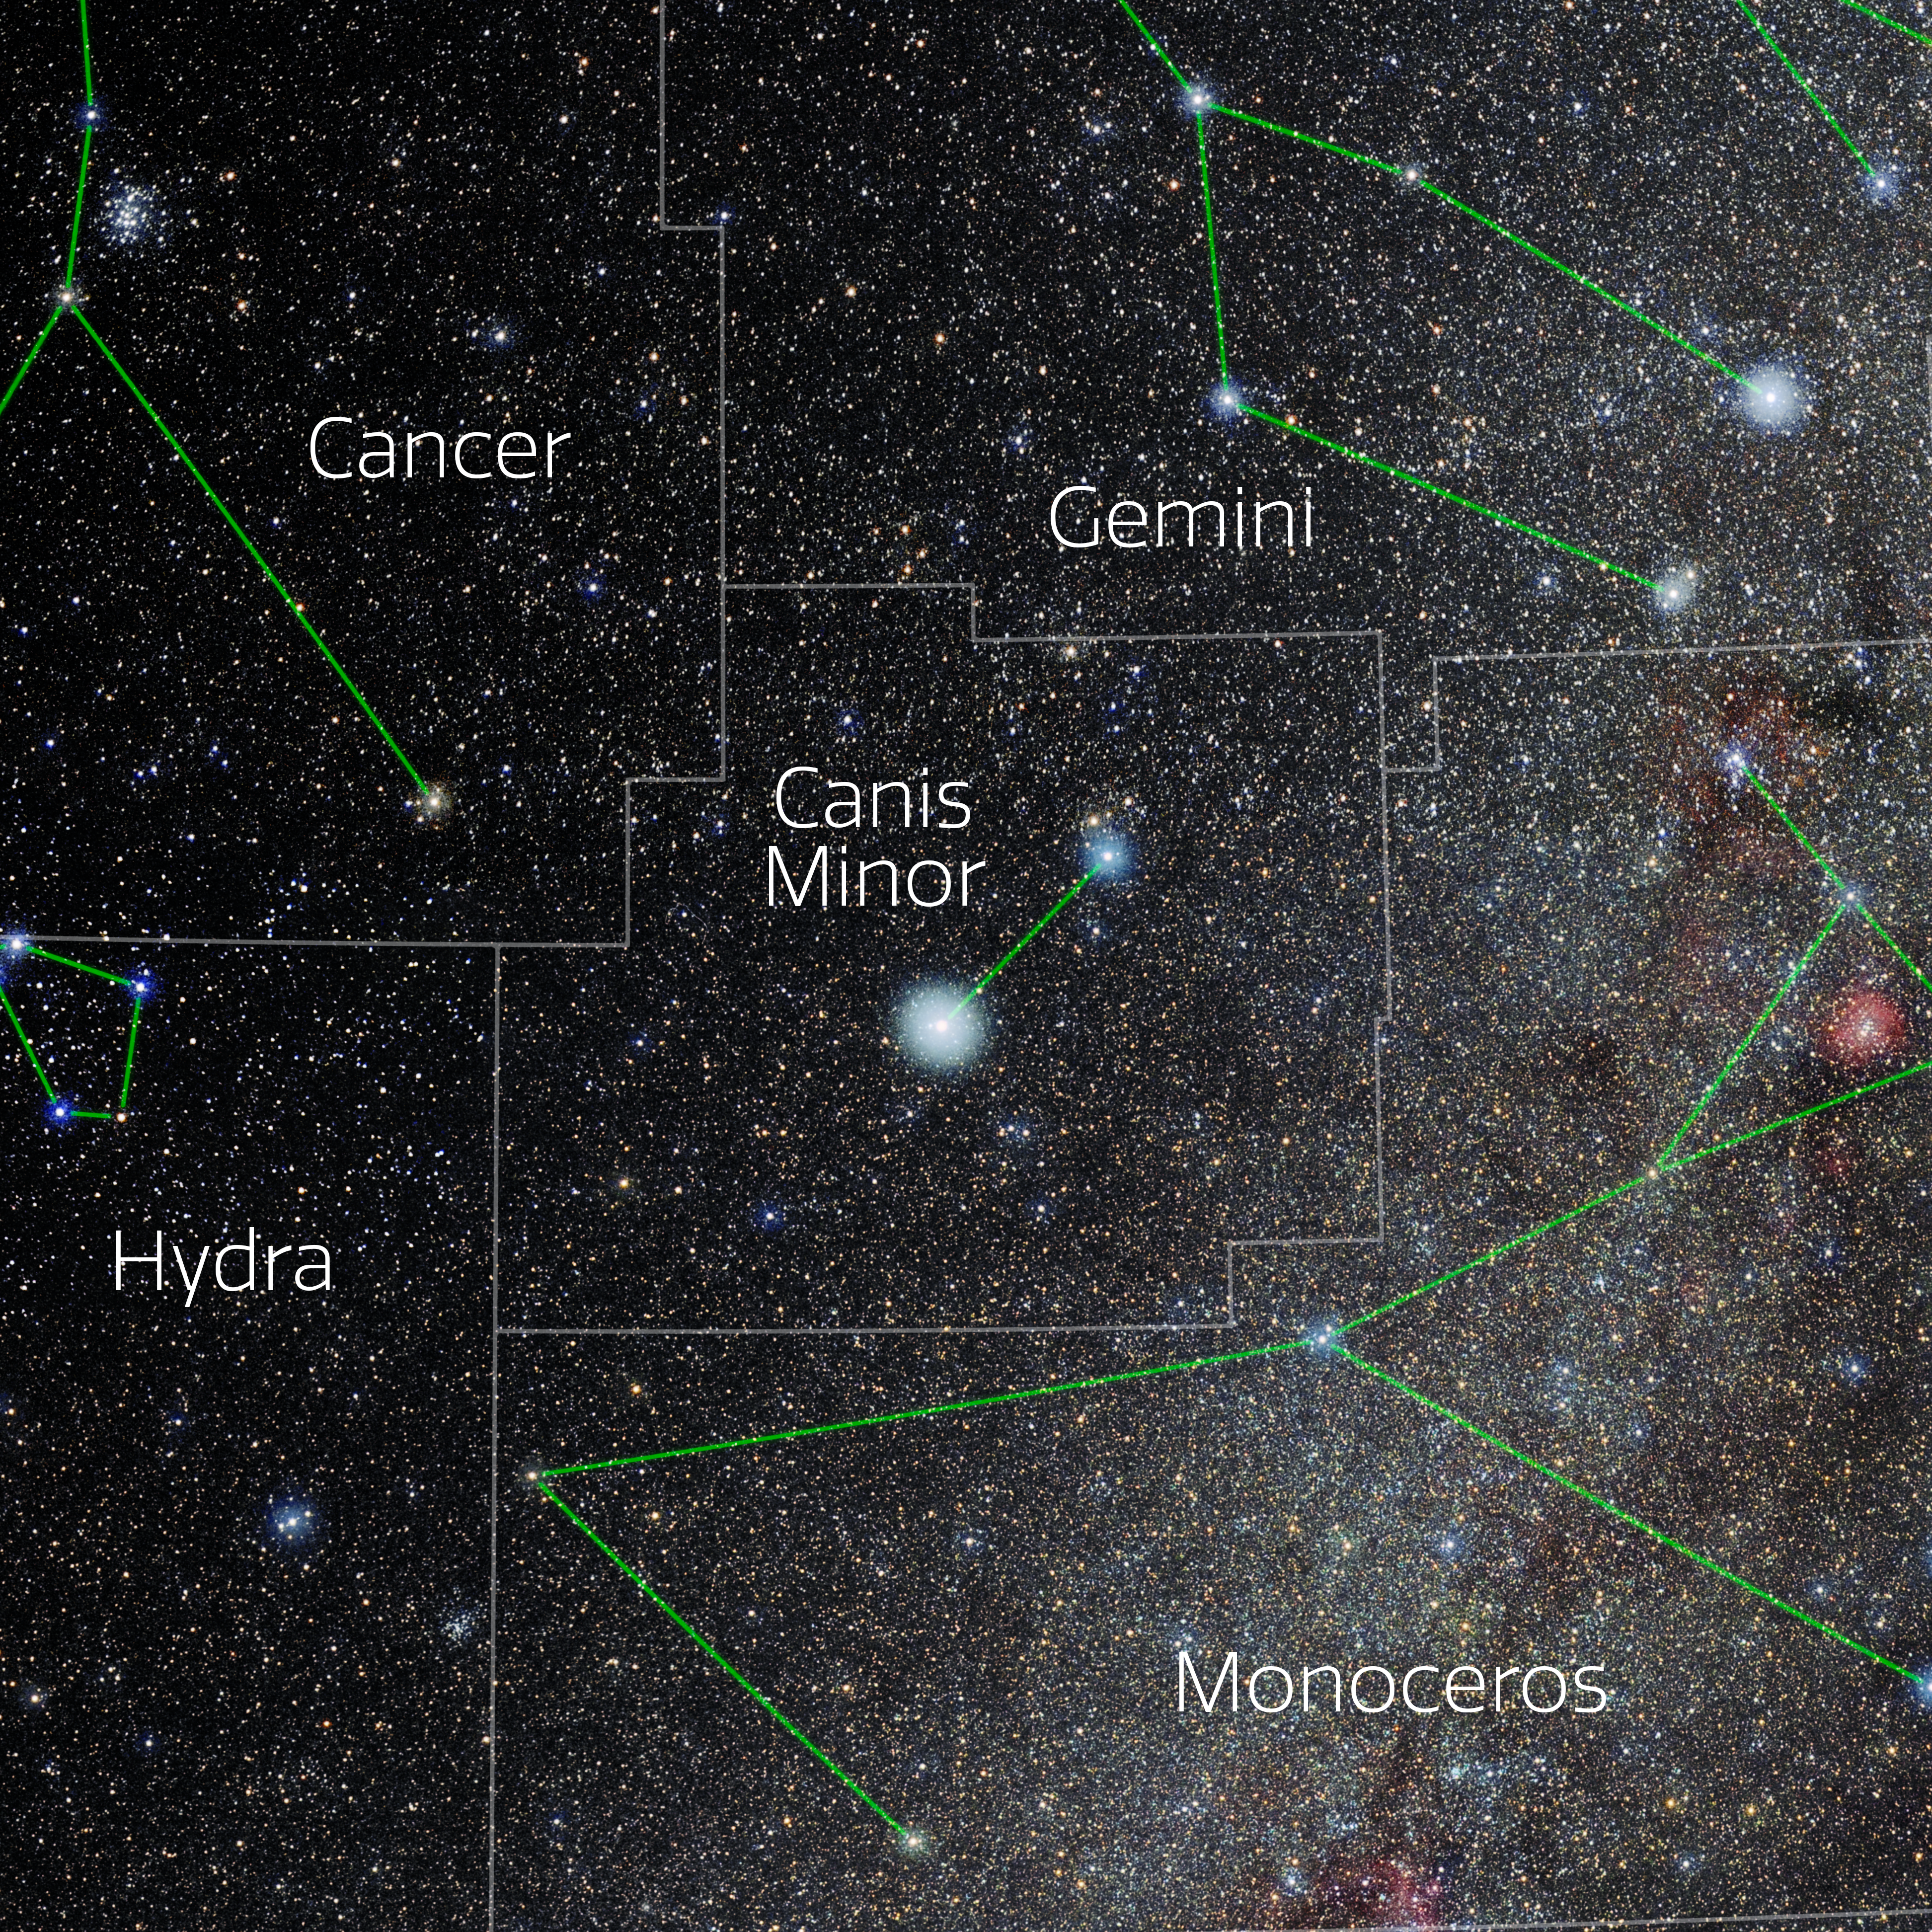

Canis Minor (Annotated)

Photo of the constellation Canis Minor with annotations from IAU and Sky & Telescope. Here is the non-annotated version.

Credit: E. Slawik/NOIRLab/NSF/AURA/M. Zamani